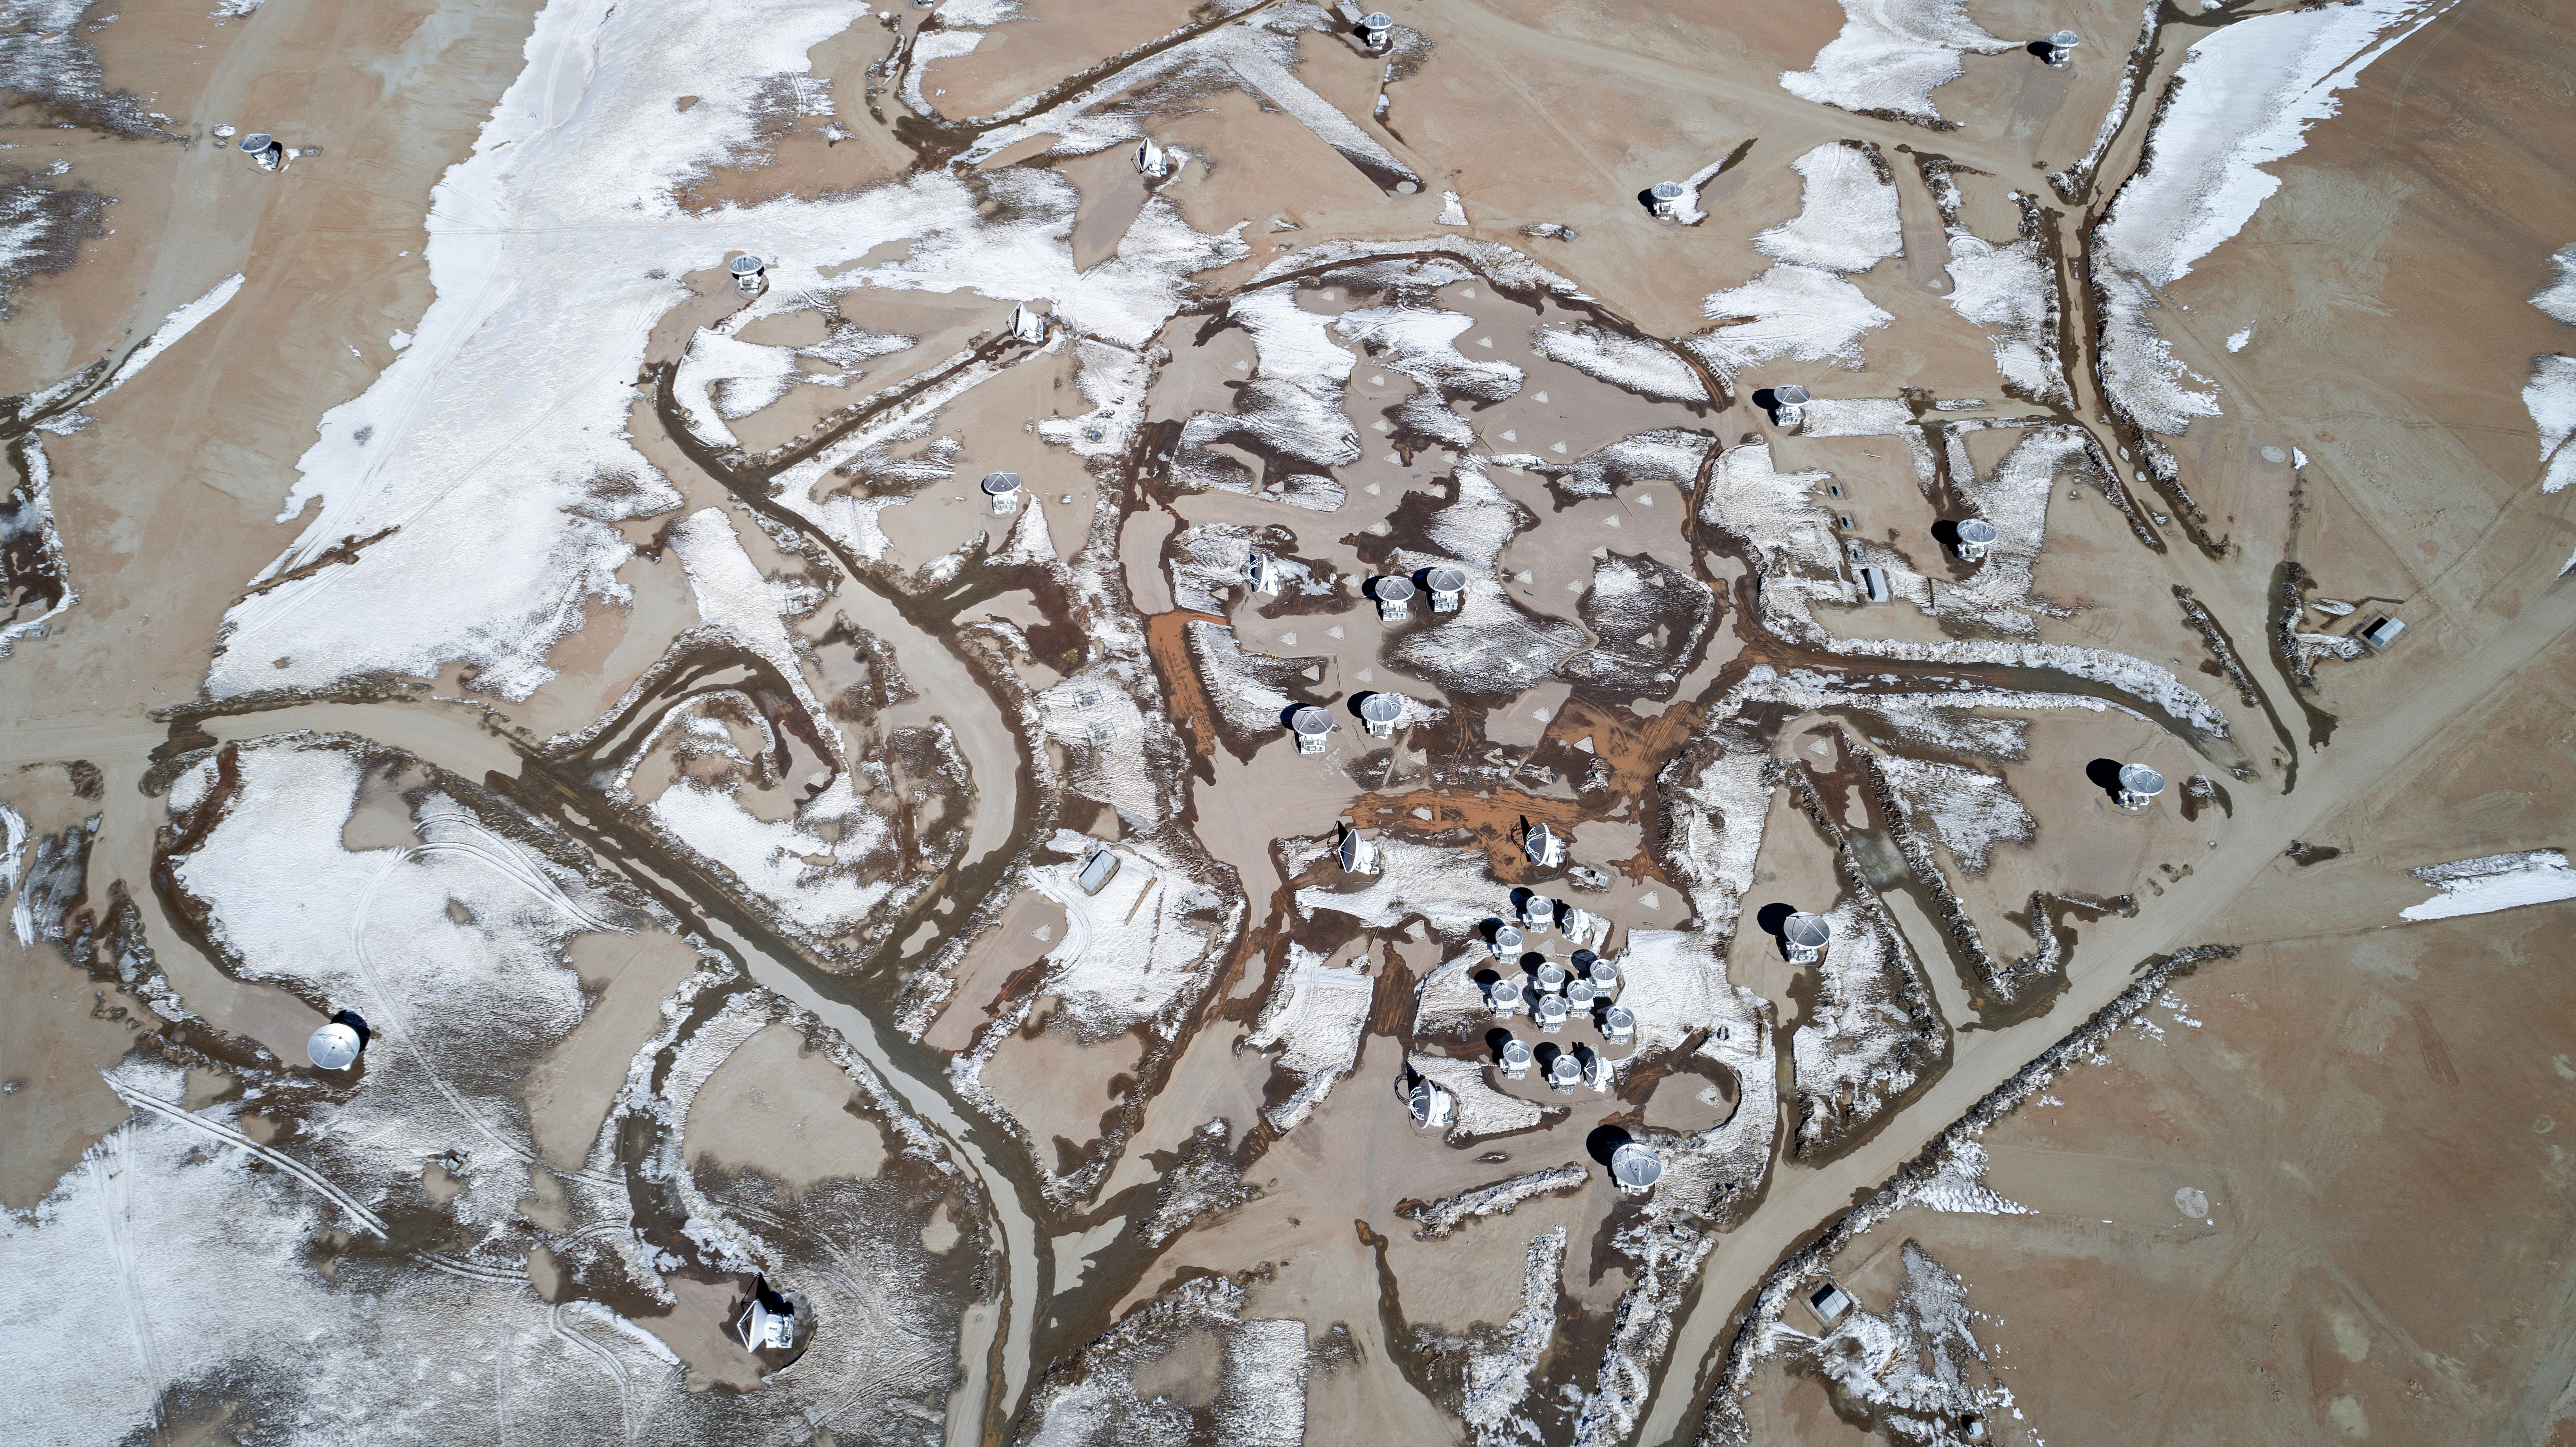

ALMA from the sky

High on the Chajnantor plateau in the Chilean Andes, the European Southern Observatory (ESO), together with its international partners, is operating the Atacama Large Millimeter/submillimeter Array (ALMA) — a state-of-the-art telescope to study light from some of the coldest objects in the Universe. This view from the sky gives us a broader view on the extension of this 66-antenna observatory that can be arranged in different configurations, where the maximum distance between antennas can vary from 150 metres to 16 kilometres.

Credit: ALMA (ESO/NAOJ/NRAO)